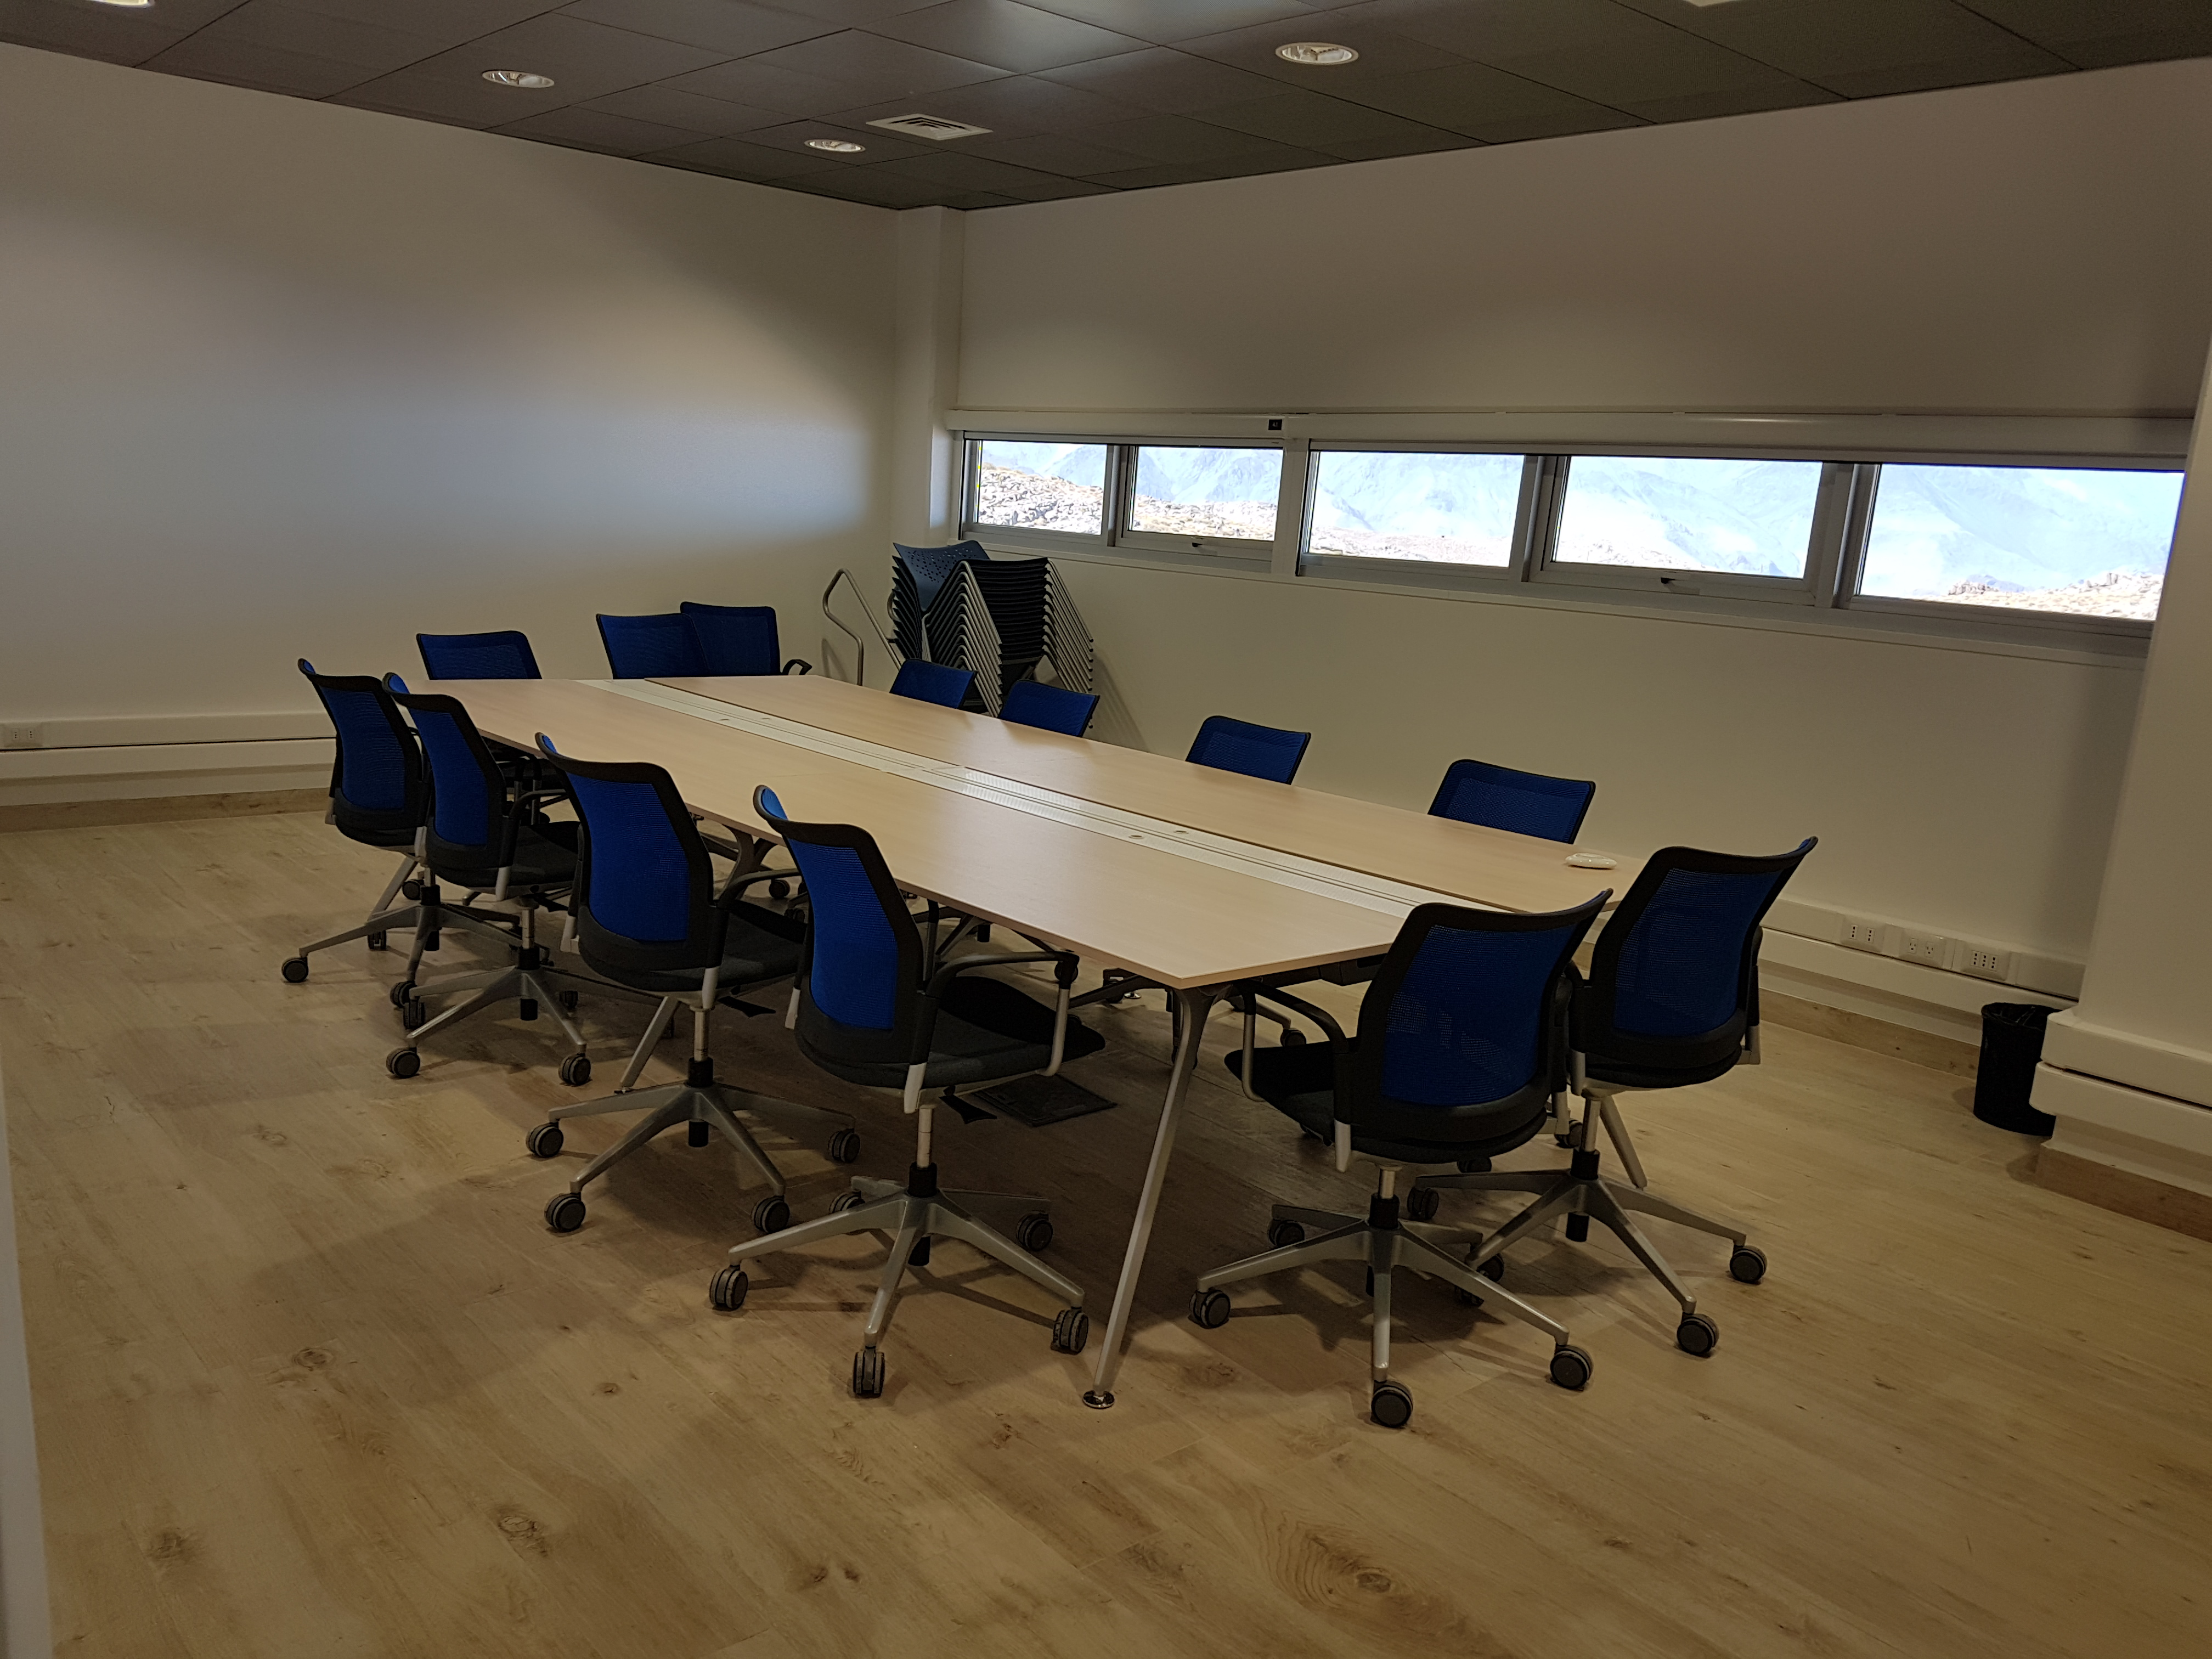

Weeky Construction Photos

The conference room in the Summit Facility Building has now been furnished.

Credit: Rubin Observatory/NSF/AURA